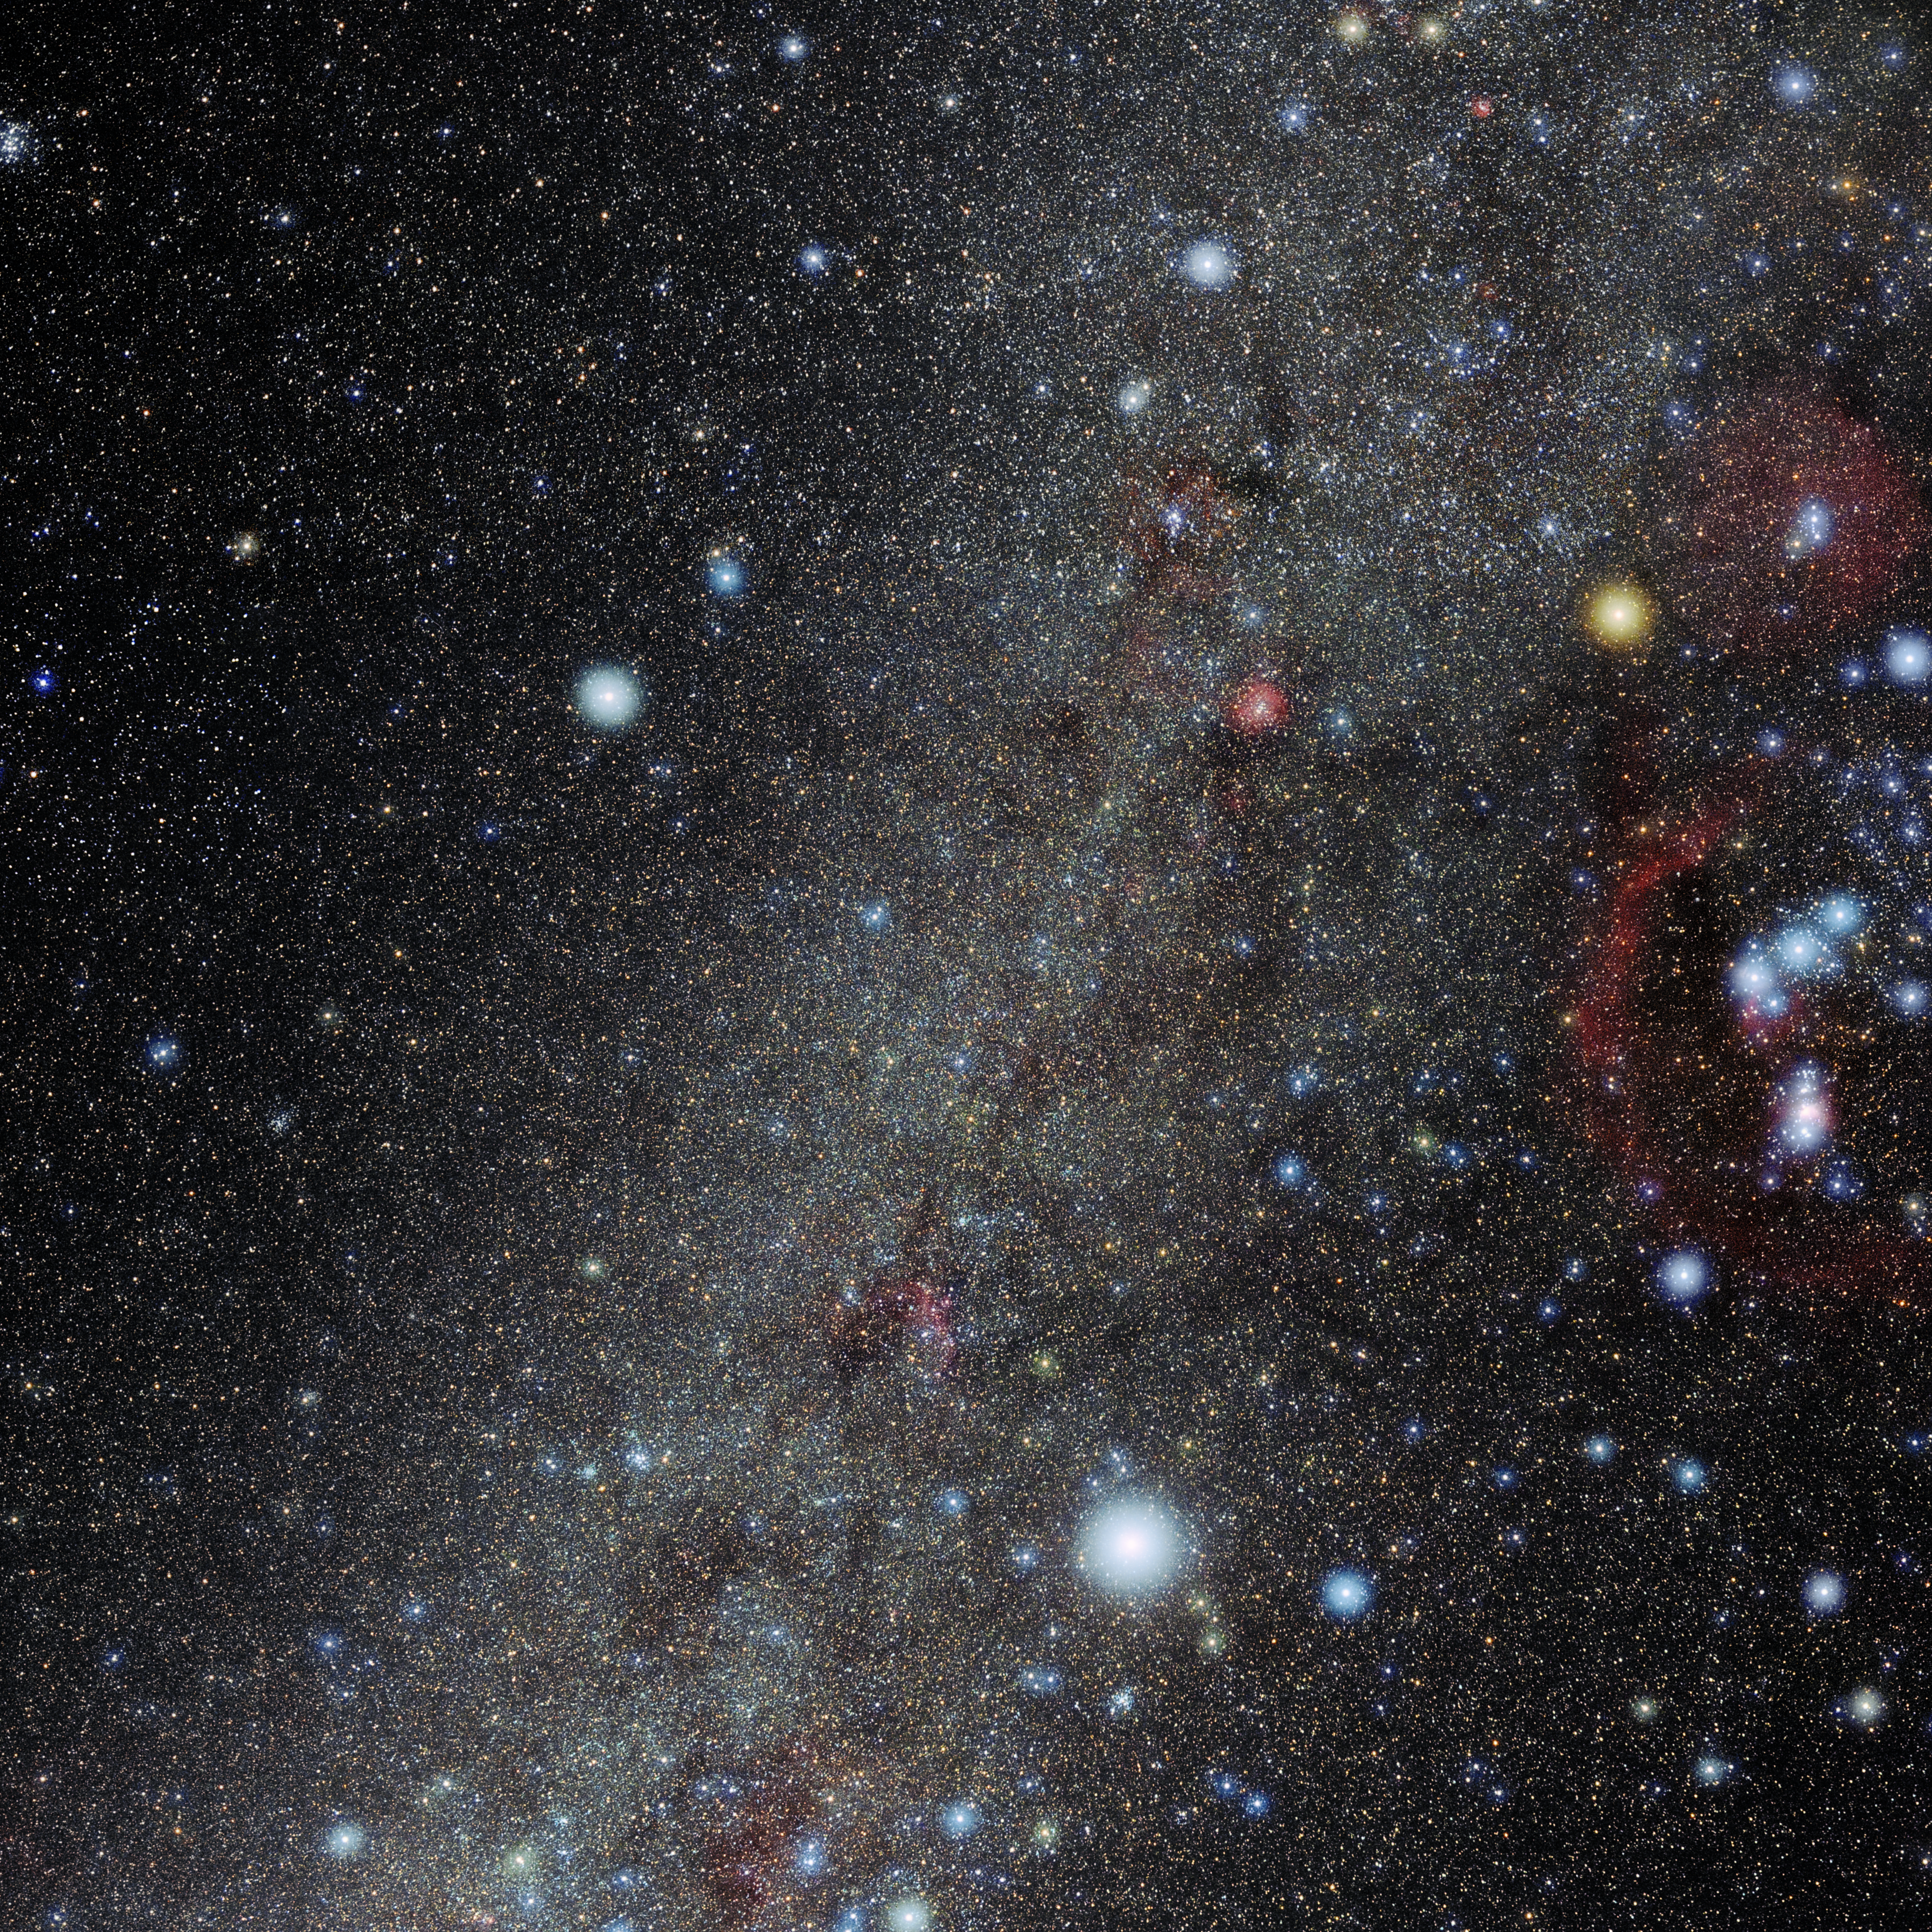

Monoceros

Photo of the constellation Monoceros produced by NOIRLab in collaboration with Eckhard Slawik, a German astrophotographer. Here is the annotated version.

Credit: E. Slawik/NOIRLab/NSF/AURA/M. Zamani